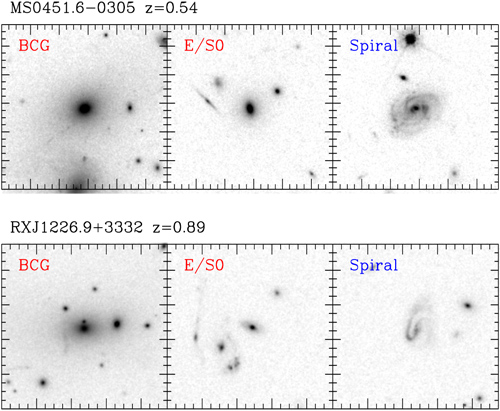

HST images of cluster members

Sample grey scale images of cluster members of MS0451.6-0305 and RXJ1226.9+3332 made from Hubble Space Telescope imaging. The field size for each galaxy corresponds to approximately 75 kiloparsecs × 75 kiloparsecs at the distances of the two clusters. The analysis focuses on the elliptical and lenticular galaxies in the clusters, while spiral galaxies are excluded.

Credit: NOIRLab/HST/AURA